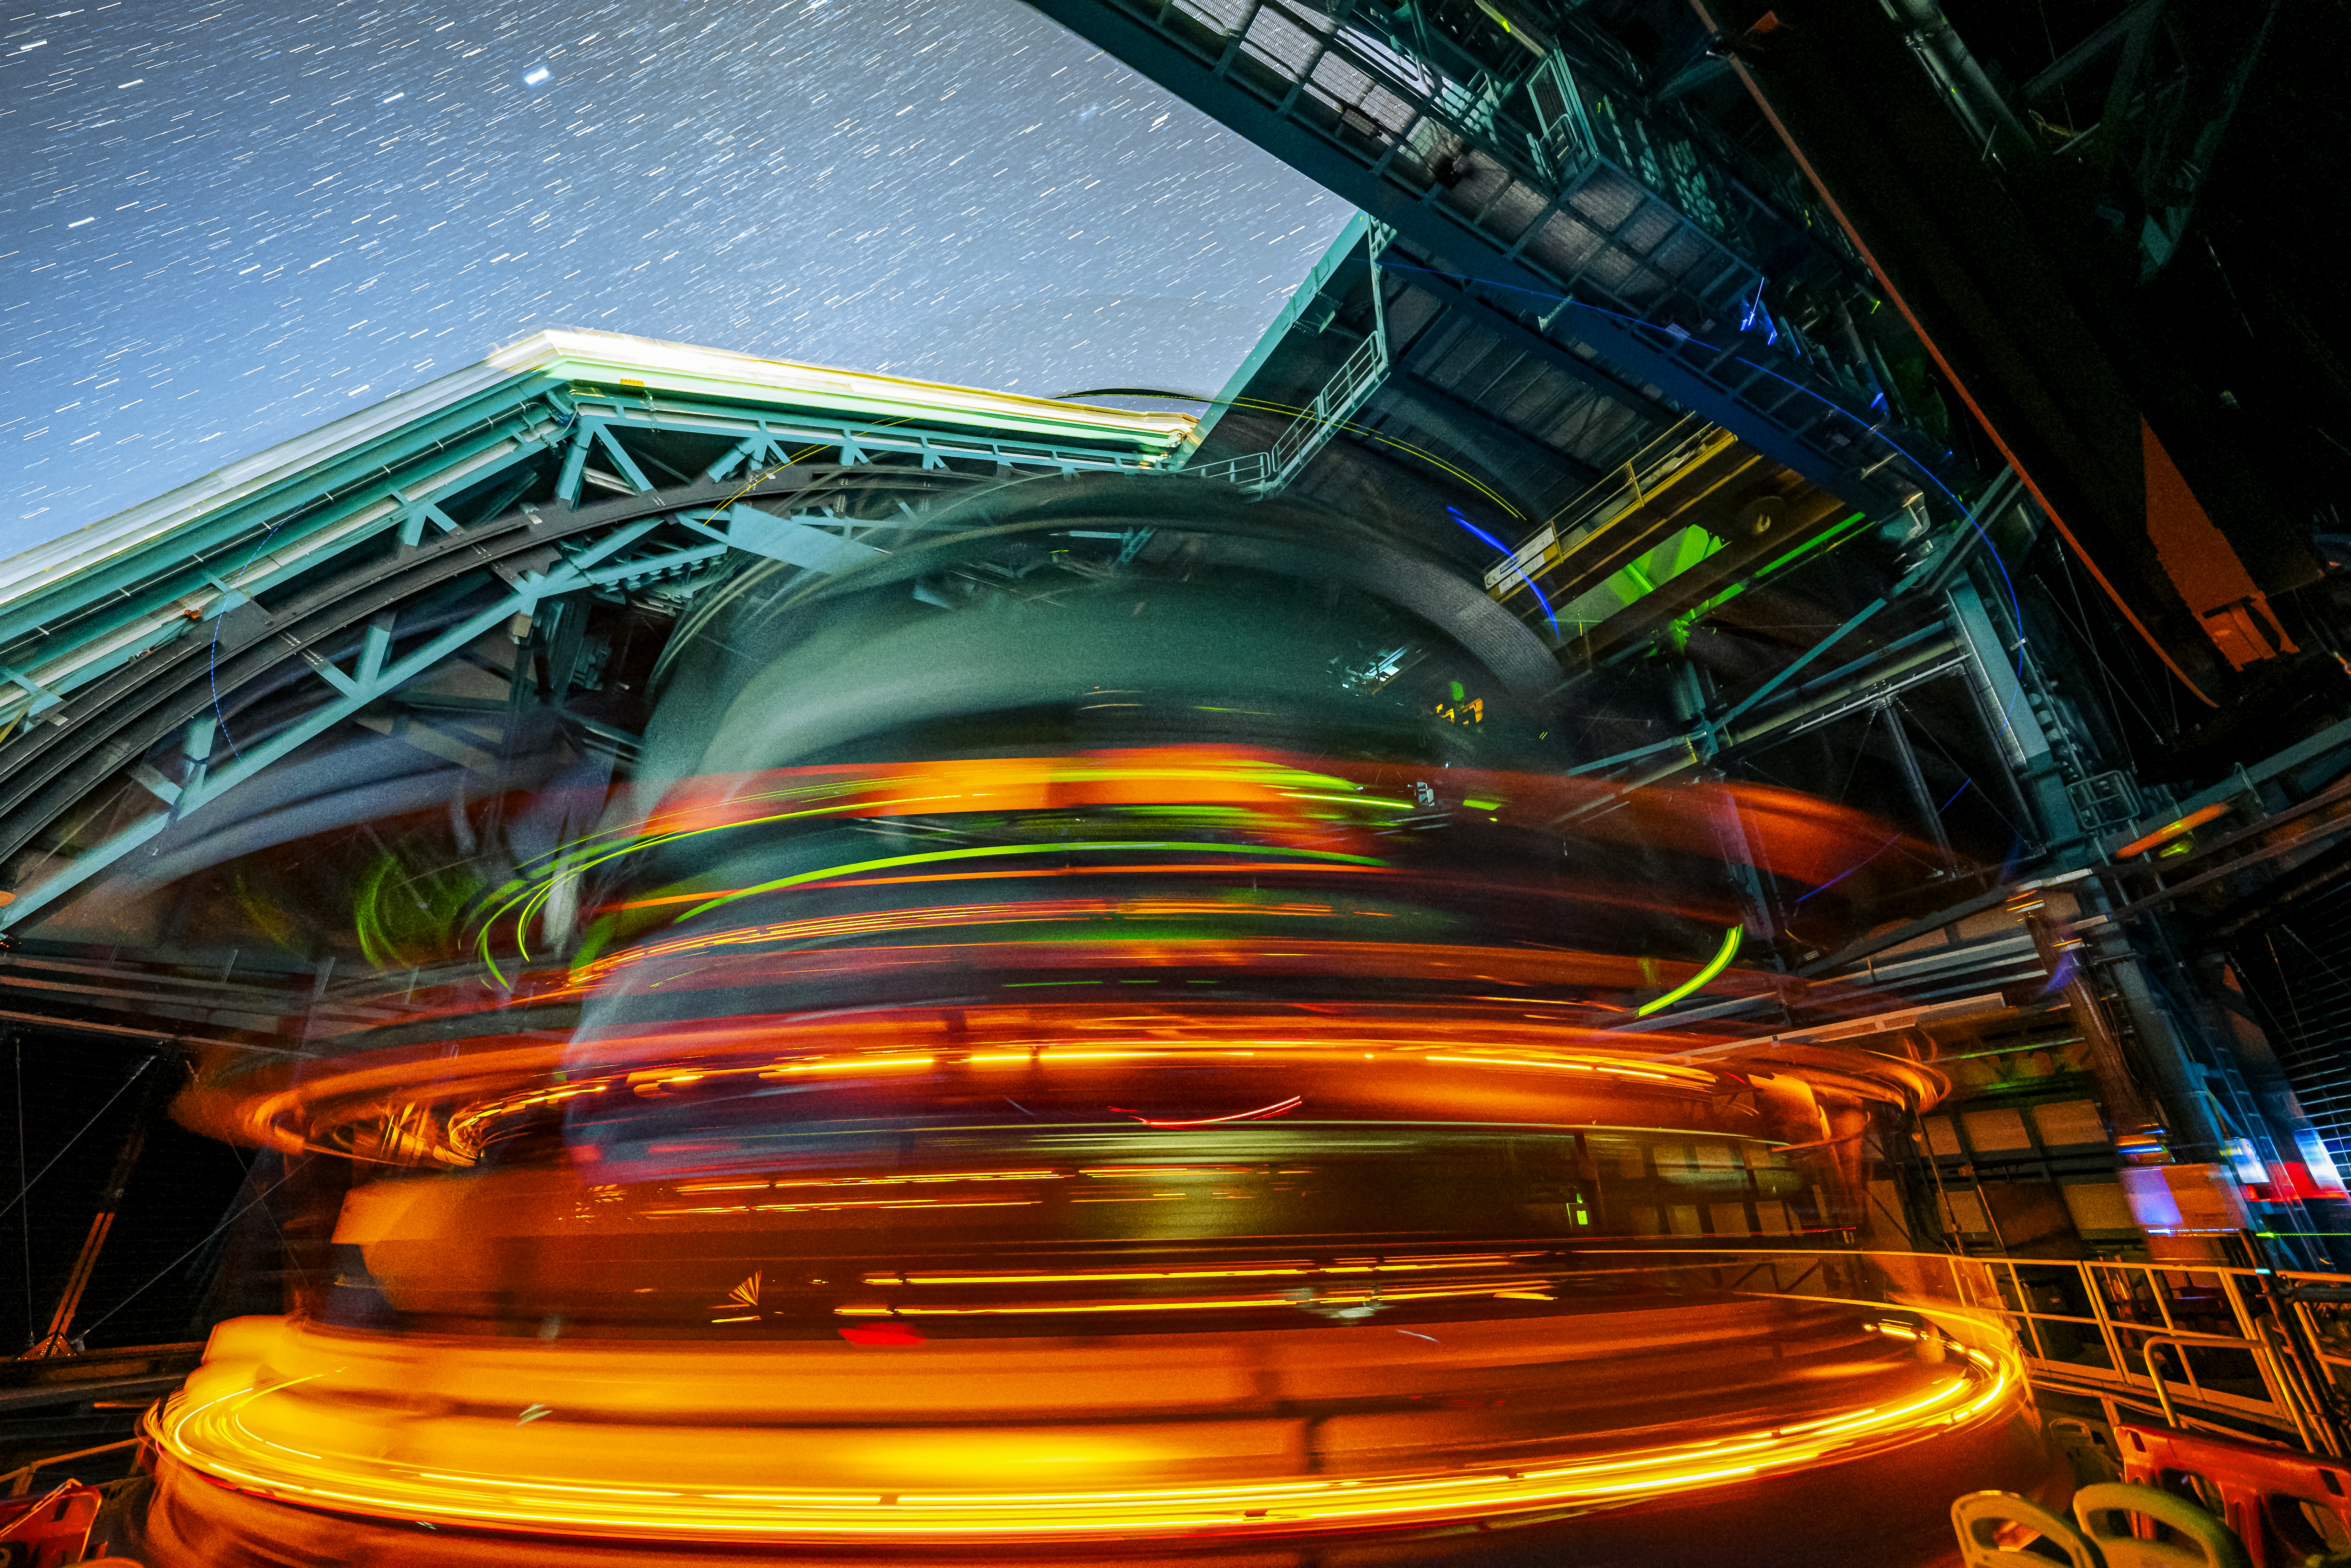

Rubin During First Look Observations

The Rubin team took the first on-sky engineering data with the LSST Camera on 15 April 2025, shortly after darkness fell on Cerro Pachón.

Credit: RubinObs/NSF/DOE/NOIRLab/SLAC/AURA/H. Stockebrand